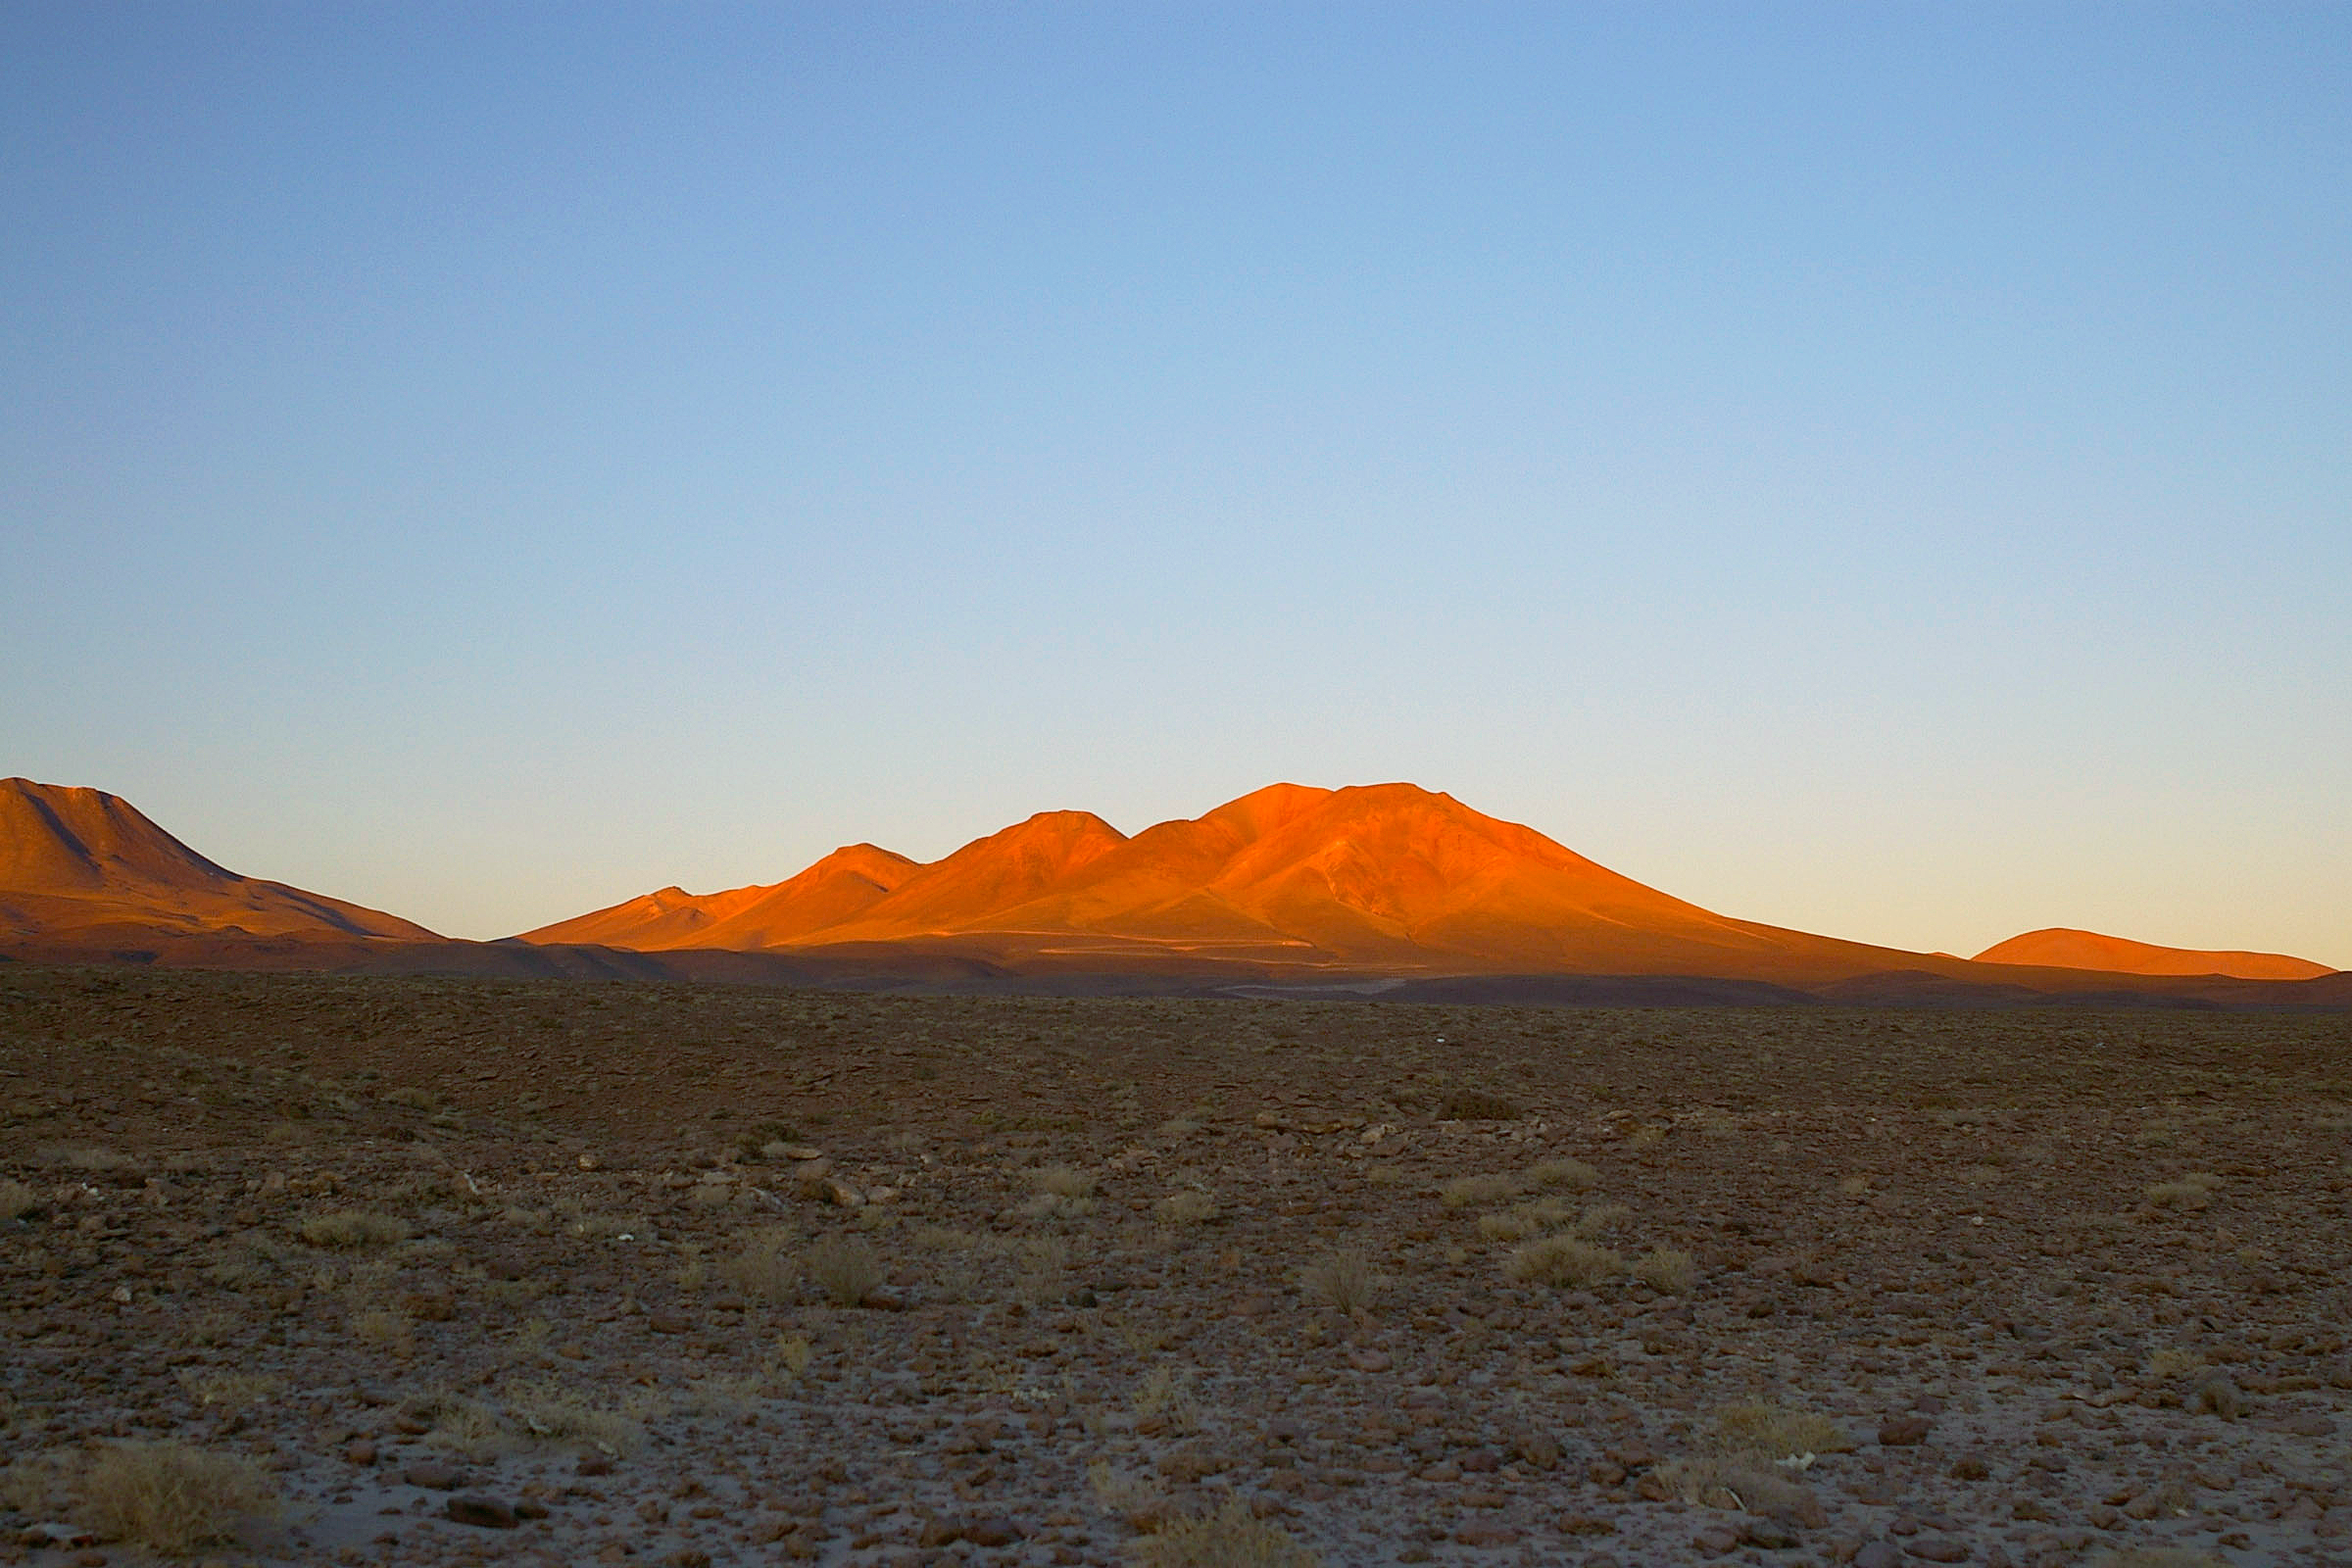

A site with a view

This stunning view of the Chilean Andes was taken from the ALMA Operations Support Facility at an altitude of 2900 metres in the Atacama Desert.

Credit: ESO